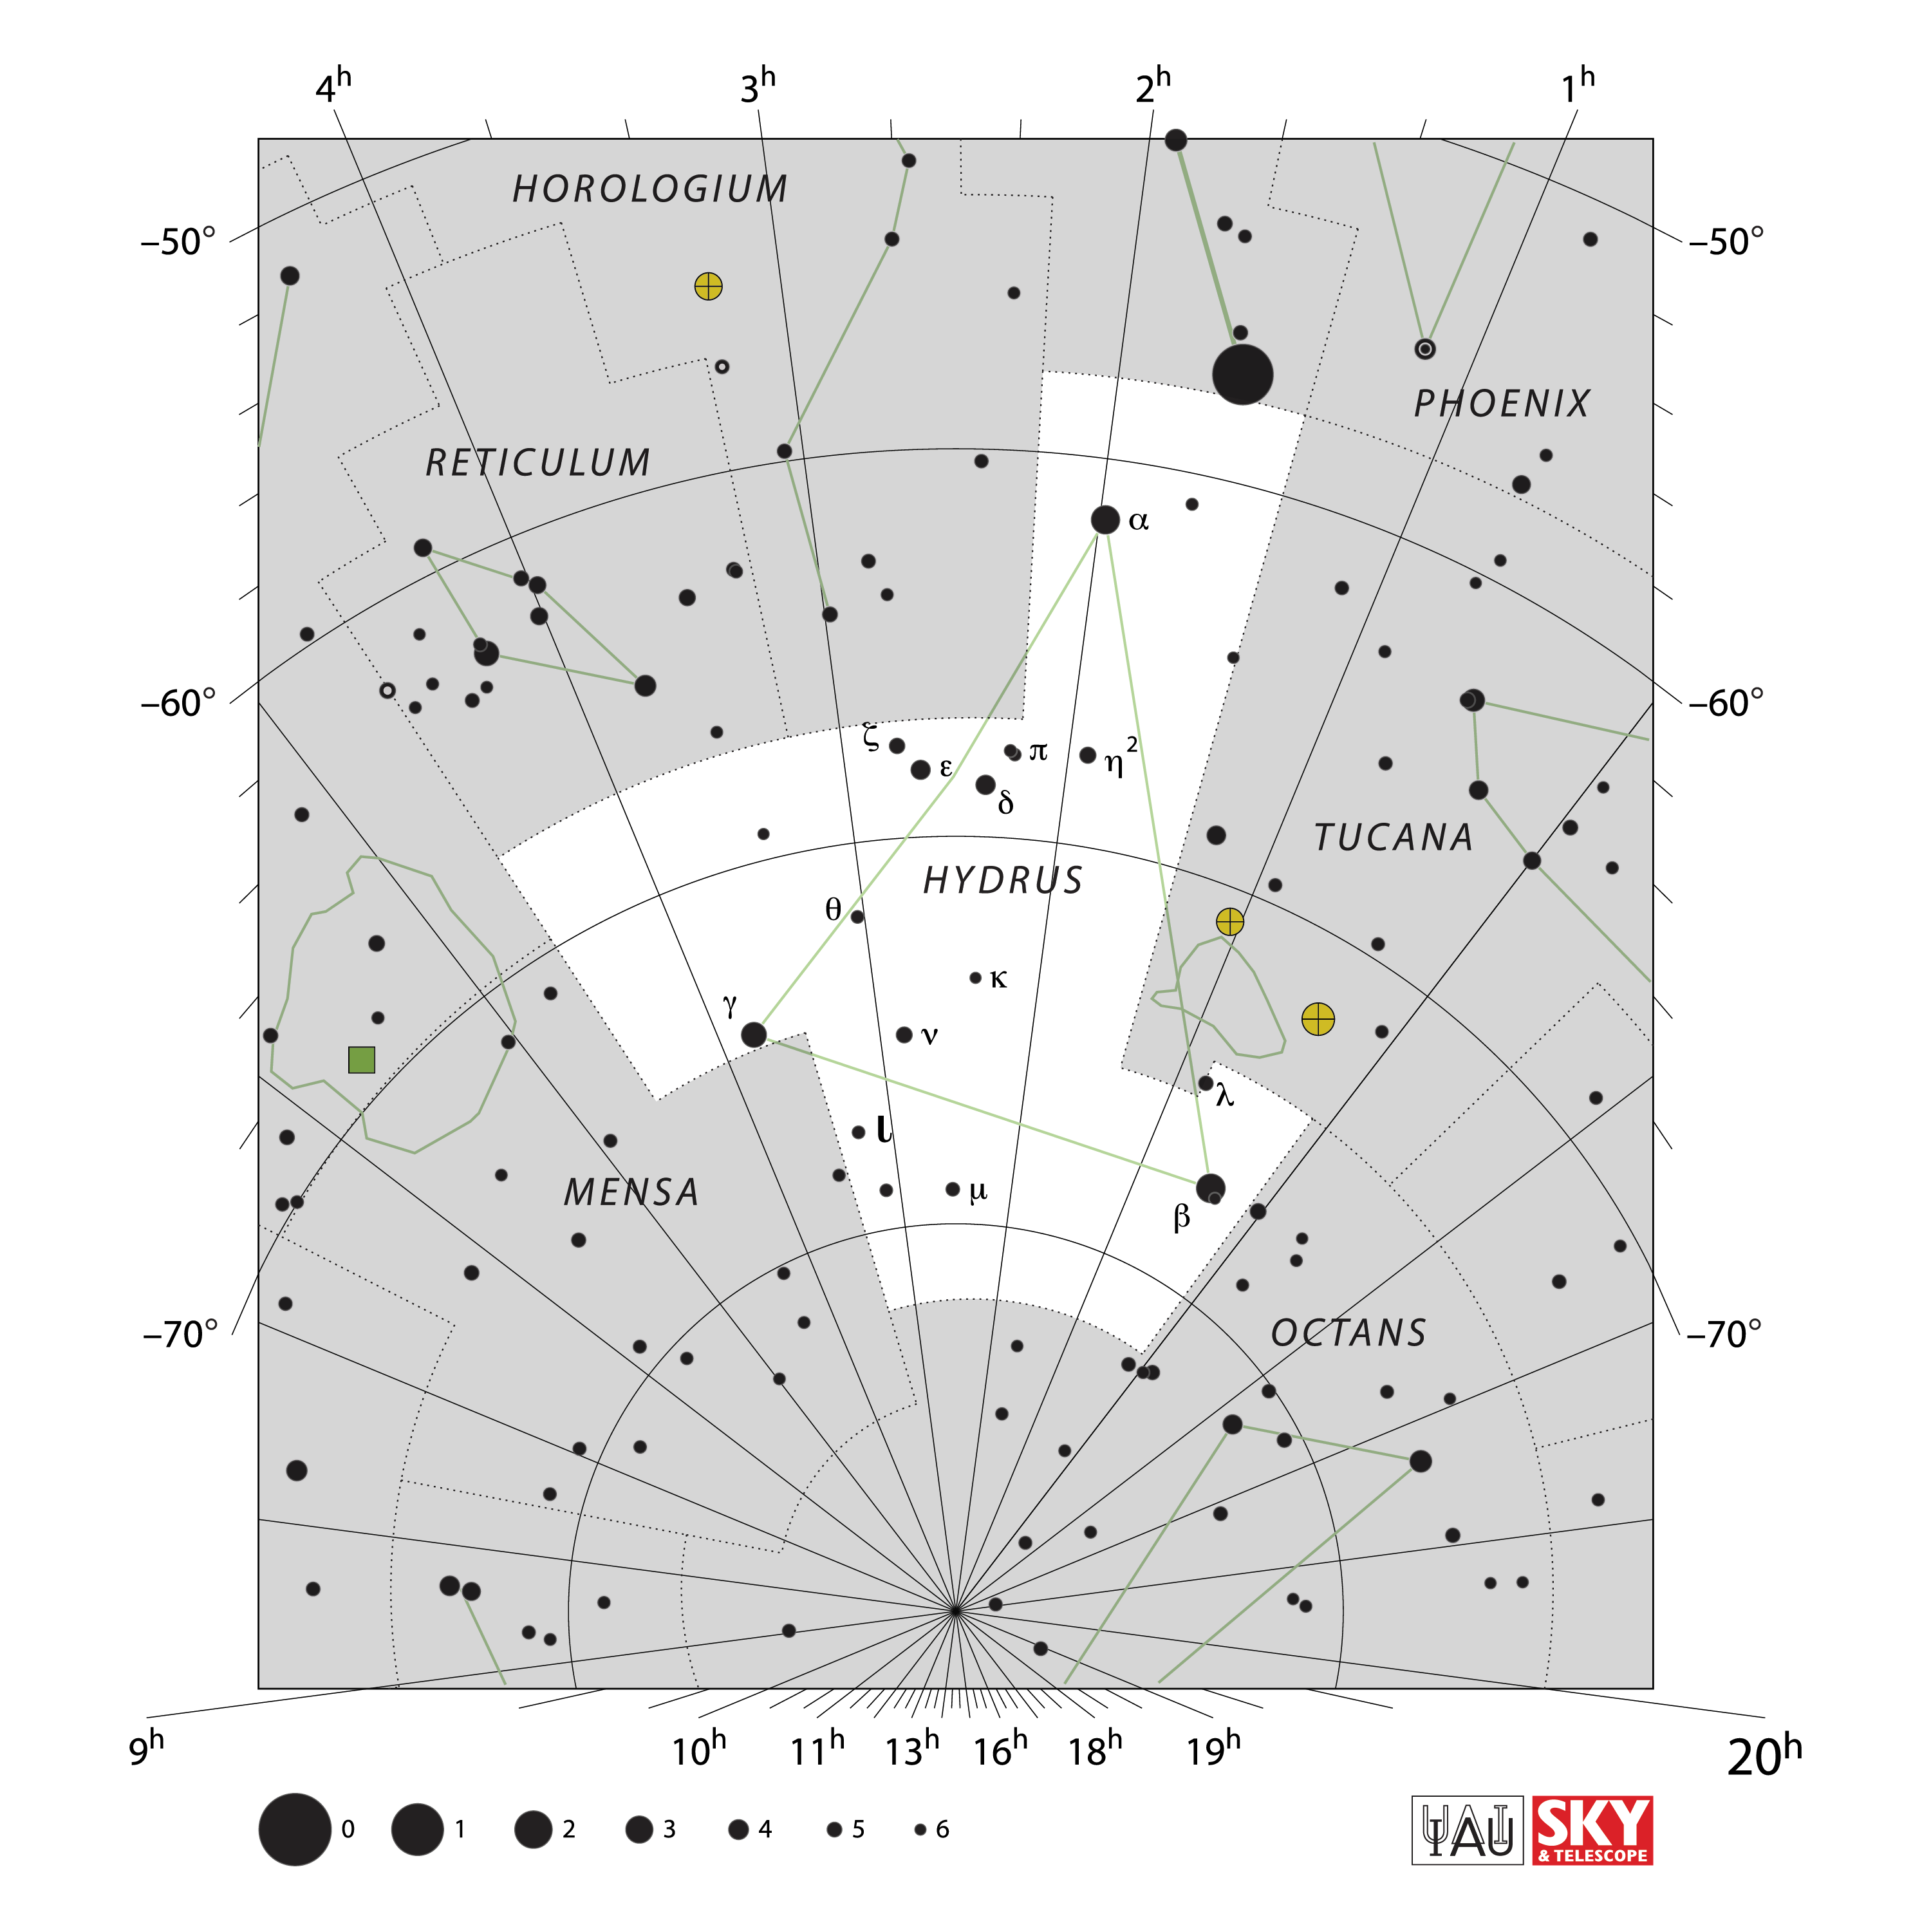

Hydrus

Credit: IAU and Sky & Telescope